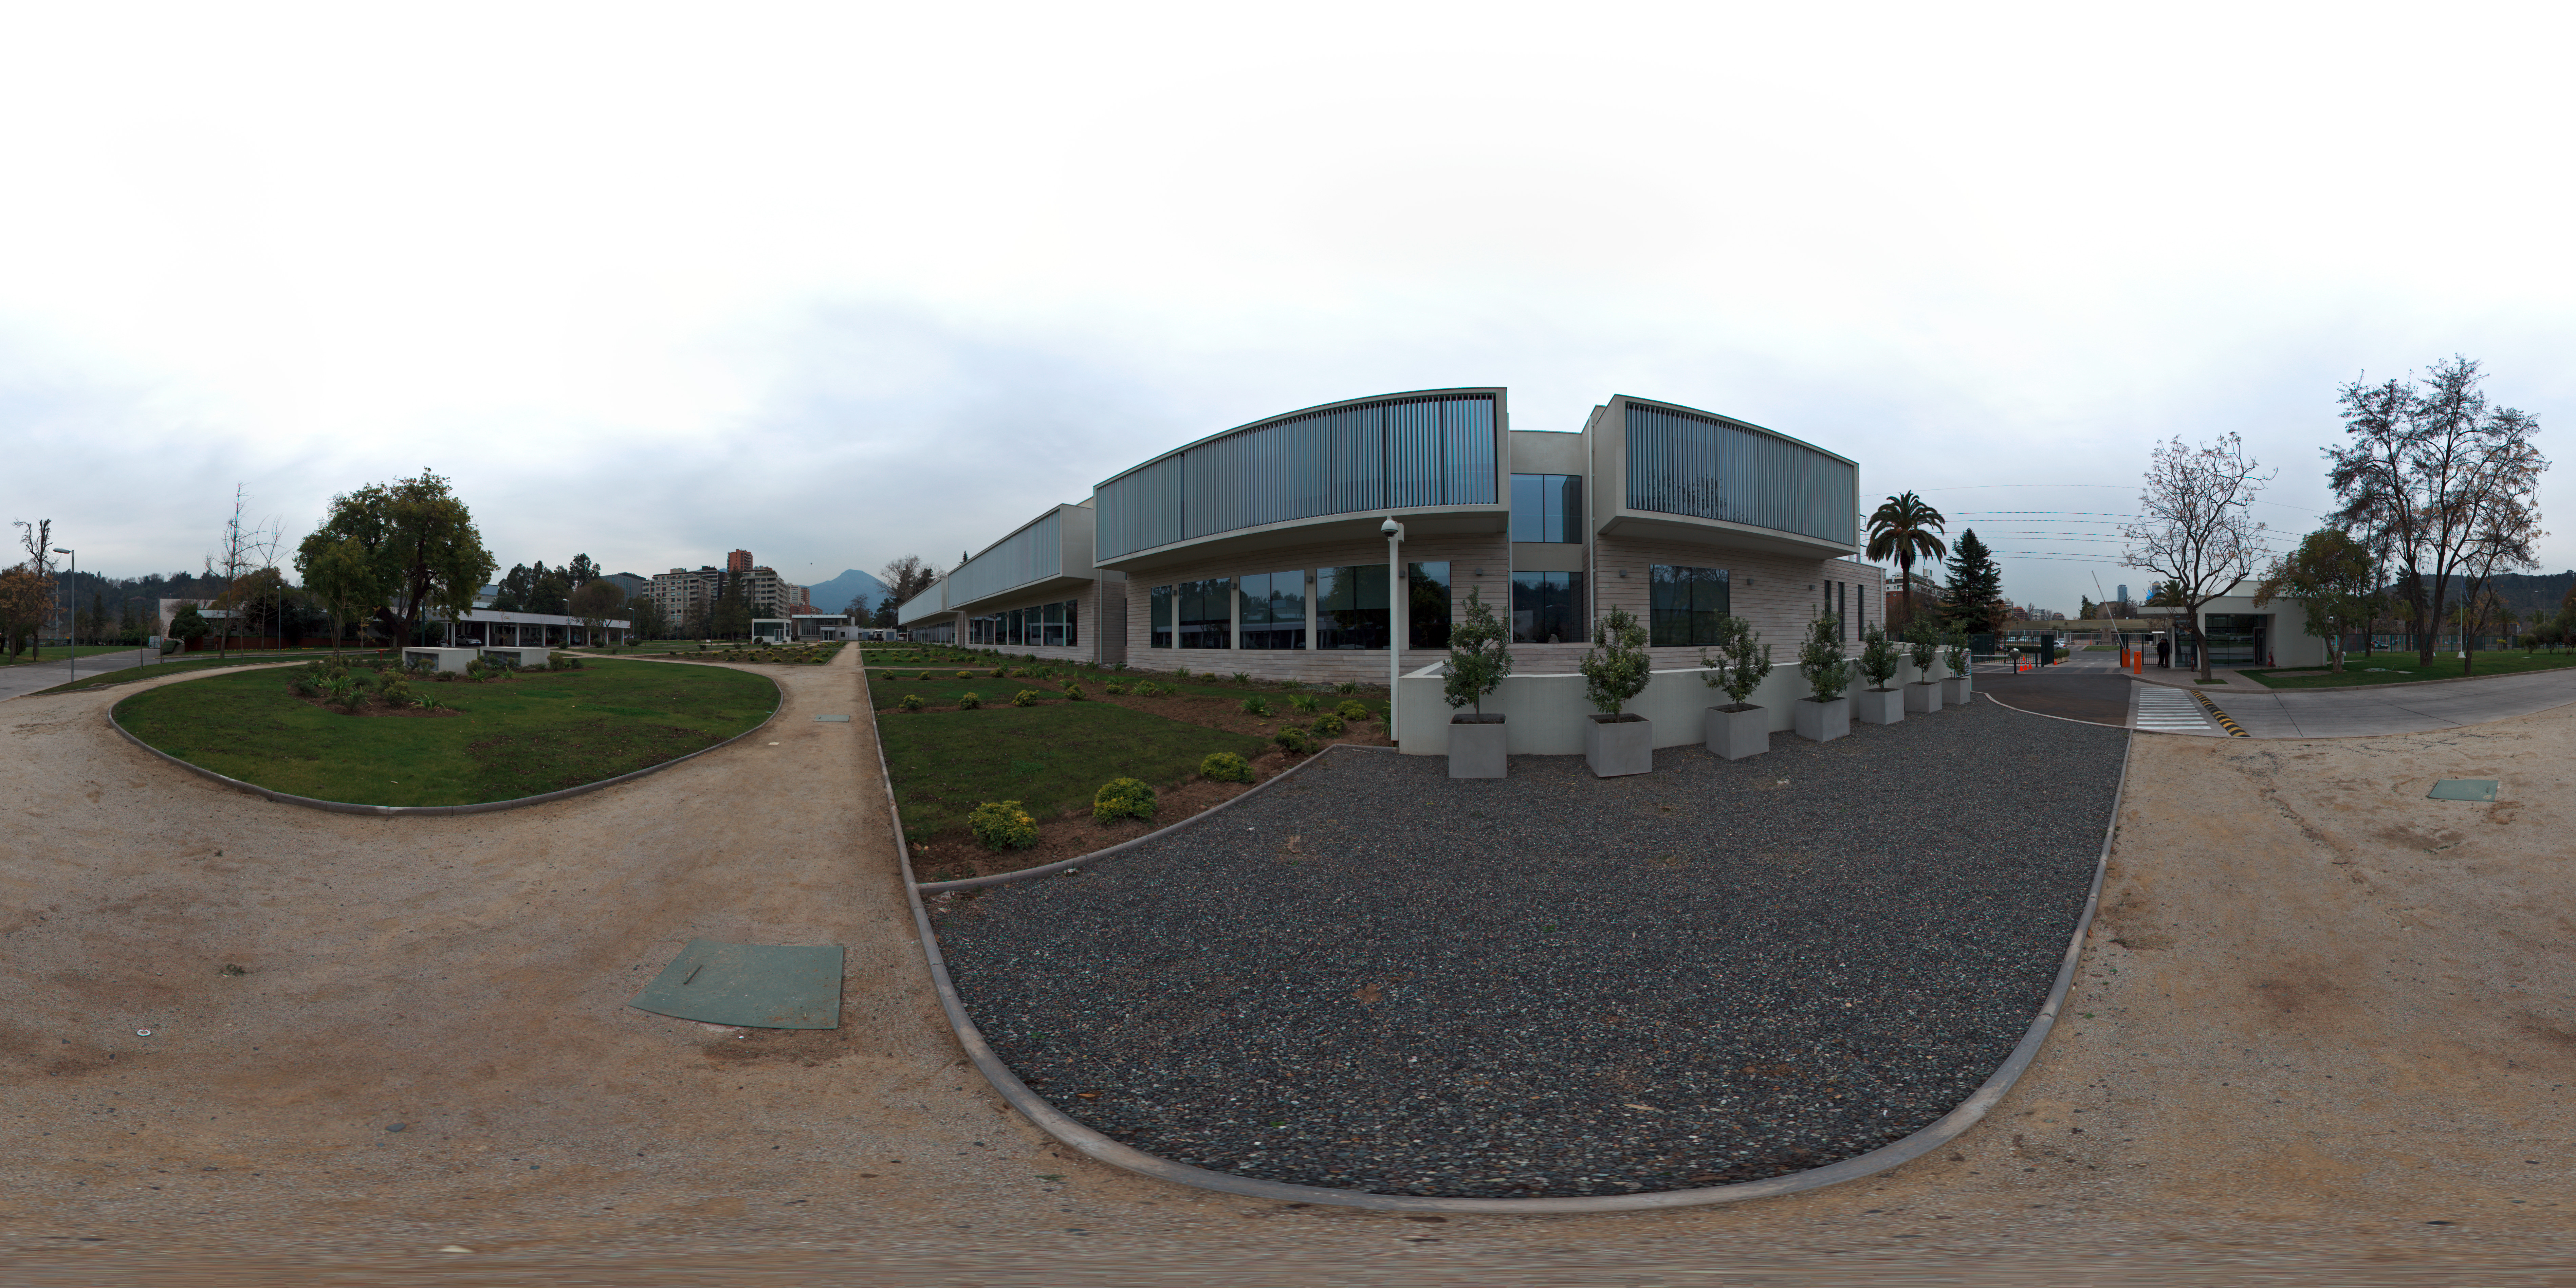

ESO ALMA building panorama

This is a 360 degree panorama view of the Santiago Central Office headquarters of the Atacama Large Millimeter/submillimeter Array (ALMA) project in the Vitacura district of the Chilean capital. The building, which is adjacent to ESO’s Santiago offices and was built by ESO as part of its responsibilities as the European ALMA partner, has a size of almost 7000 square metres over two storeys. It has more than 100 offices, as well as other facilities such as meeting rooms, an auditorium, and underground parking for 130 cars.

Credit: ESO